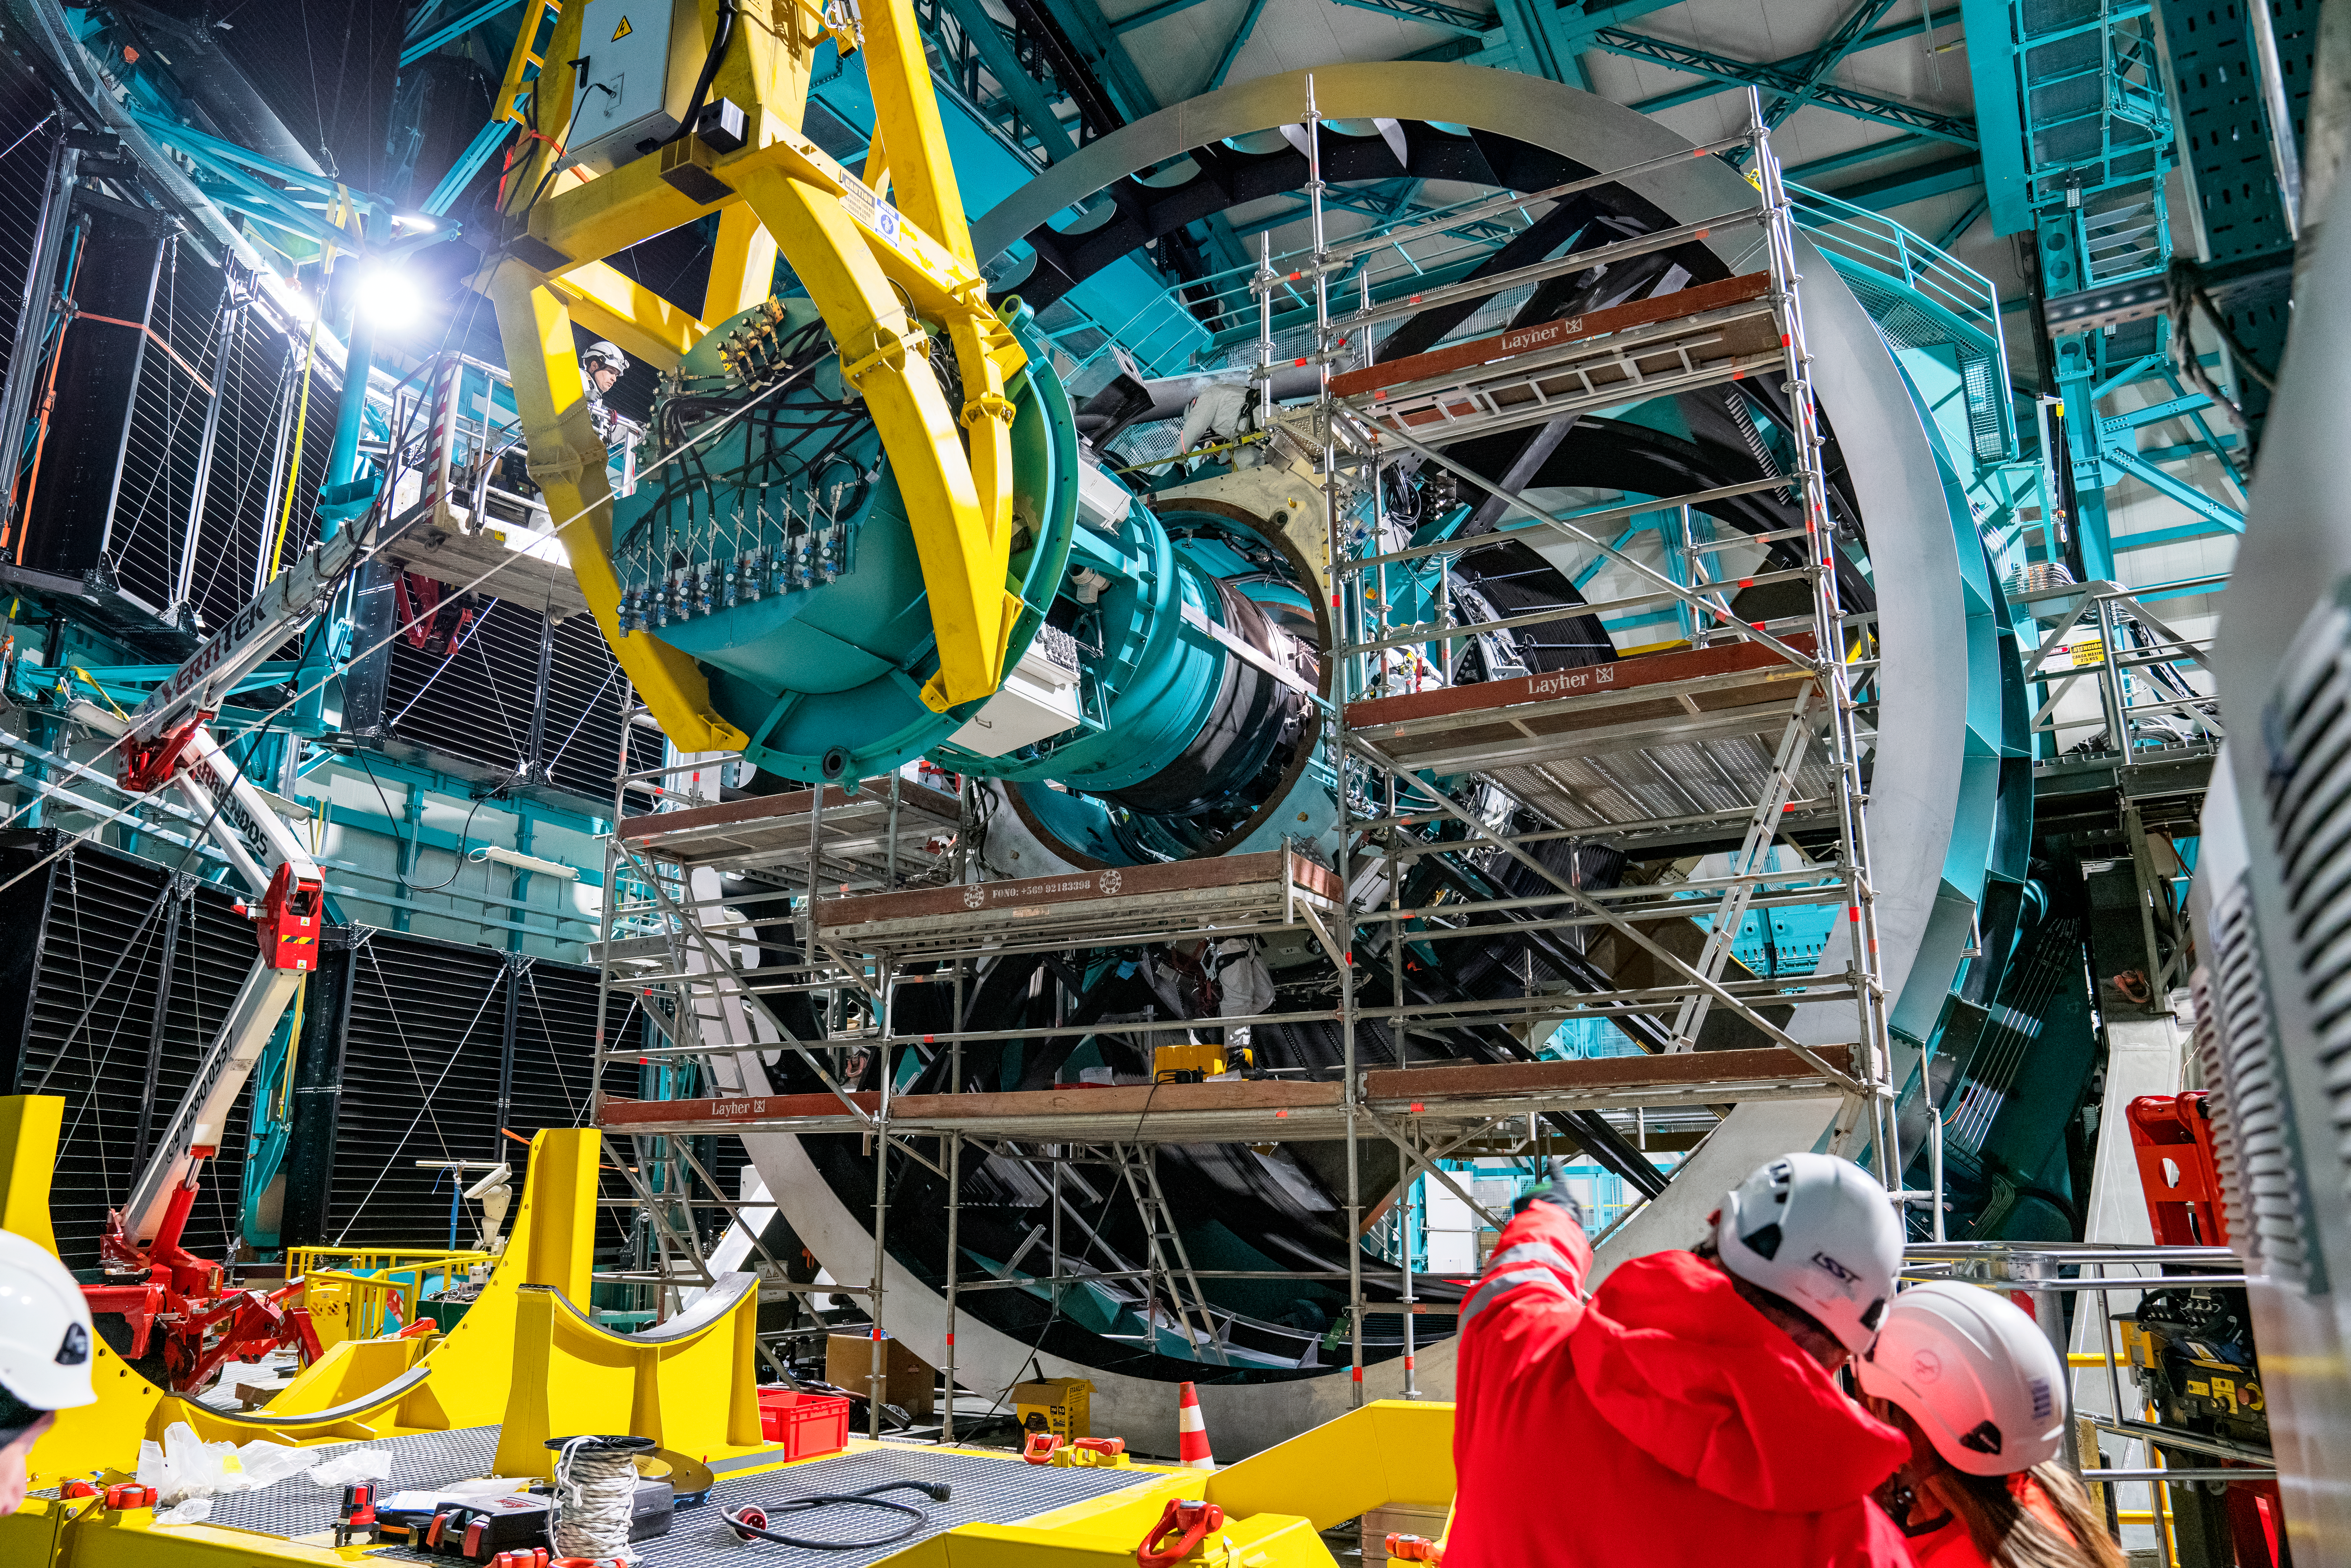

Rubin ComCam Install

Comcam Friday 23

Credit: Rubin Observatory/NSF/AURA/H. Stockebrand